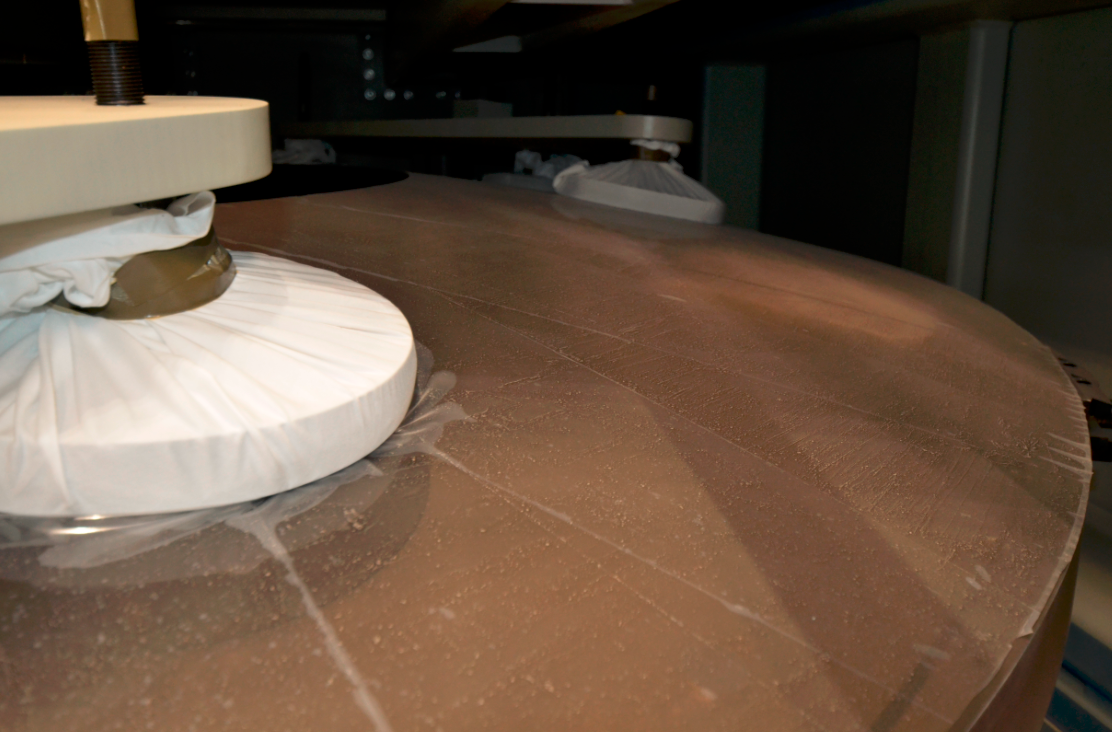

M2 Arrival at Summit Facility

Upon arrival at the LSST summit facility, the shipping container for the Secondary Mirror (M2) was opened and a visual inspection of the mirror was made. No damage was seen and very little dust accumulated during the voyage.

Credit: Rubin Observatory/NSF/AURA